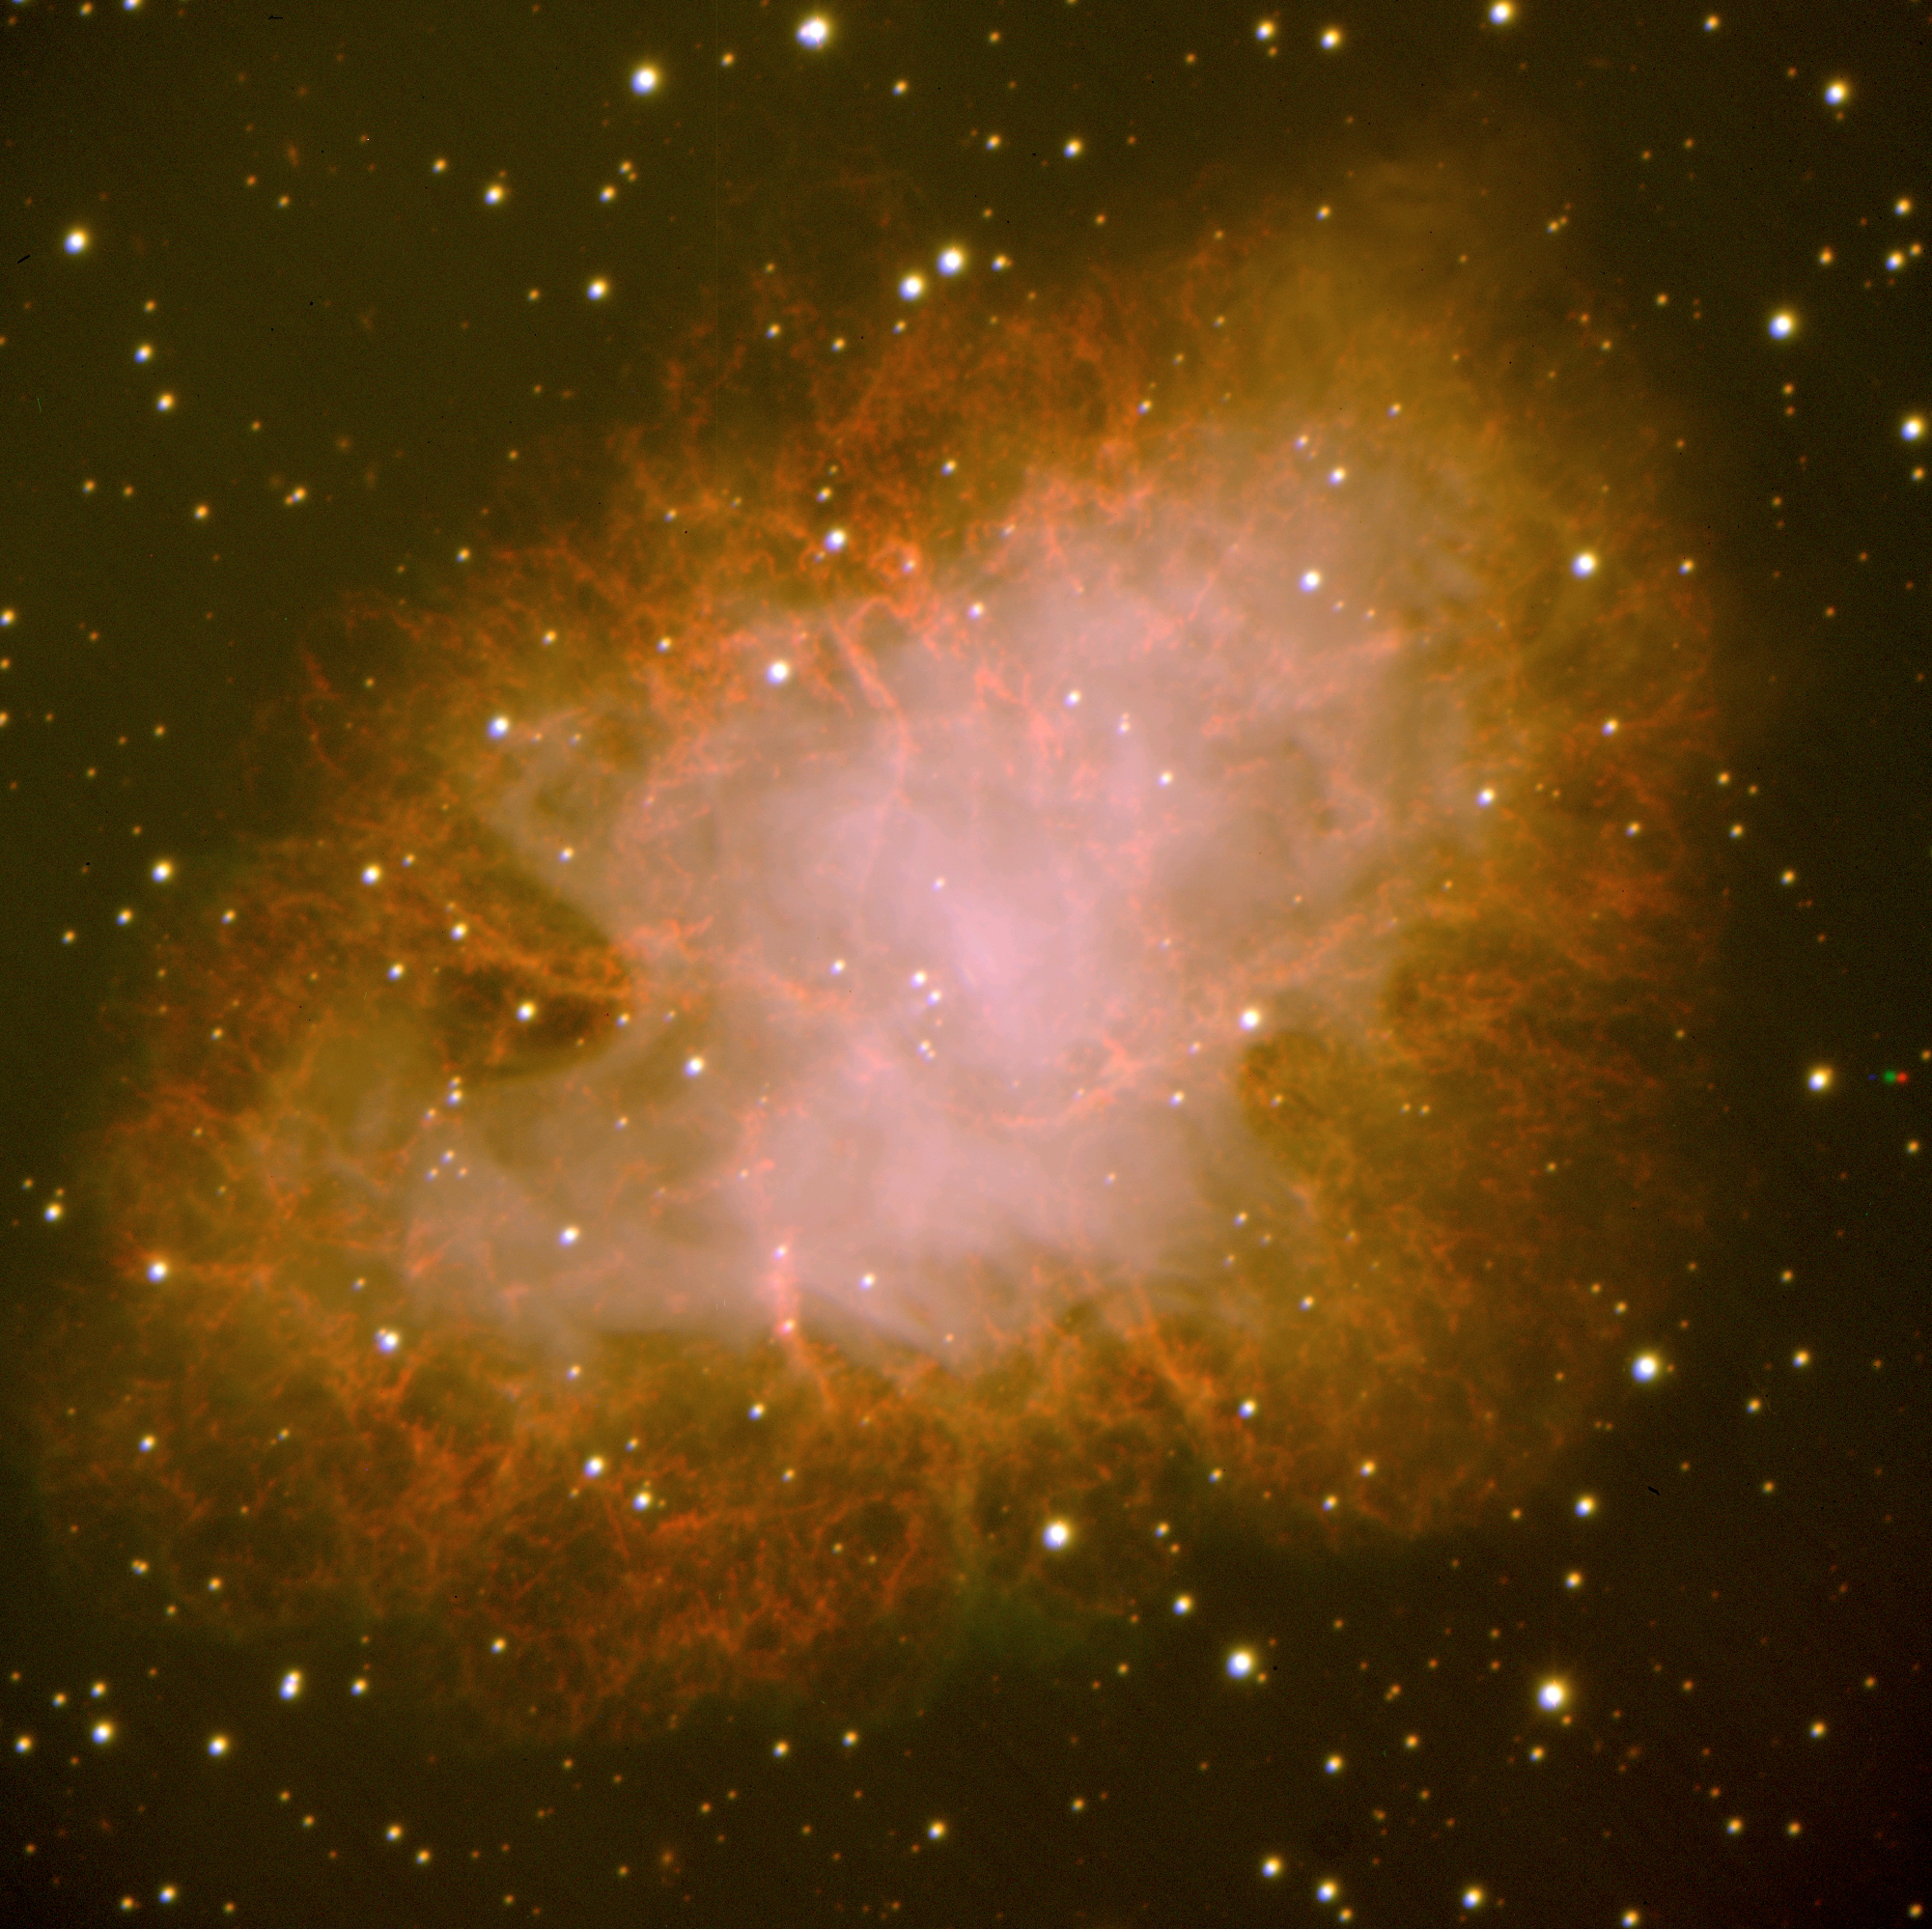

The Crab Nebula

The Crab Nebula (Messier 1), as observed by VIMOS. This well-known object is the remnant of a stellar explosion in the year 1054.

The image is a composite VRI image obtained on March 4, 2002. The individual exposures lasted 180 seconds; image quality 0.7 arcsec FWHM; field 7 x 7 arcmin2; North is up and East is left.

Credit: ESO